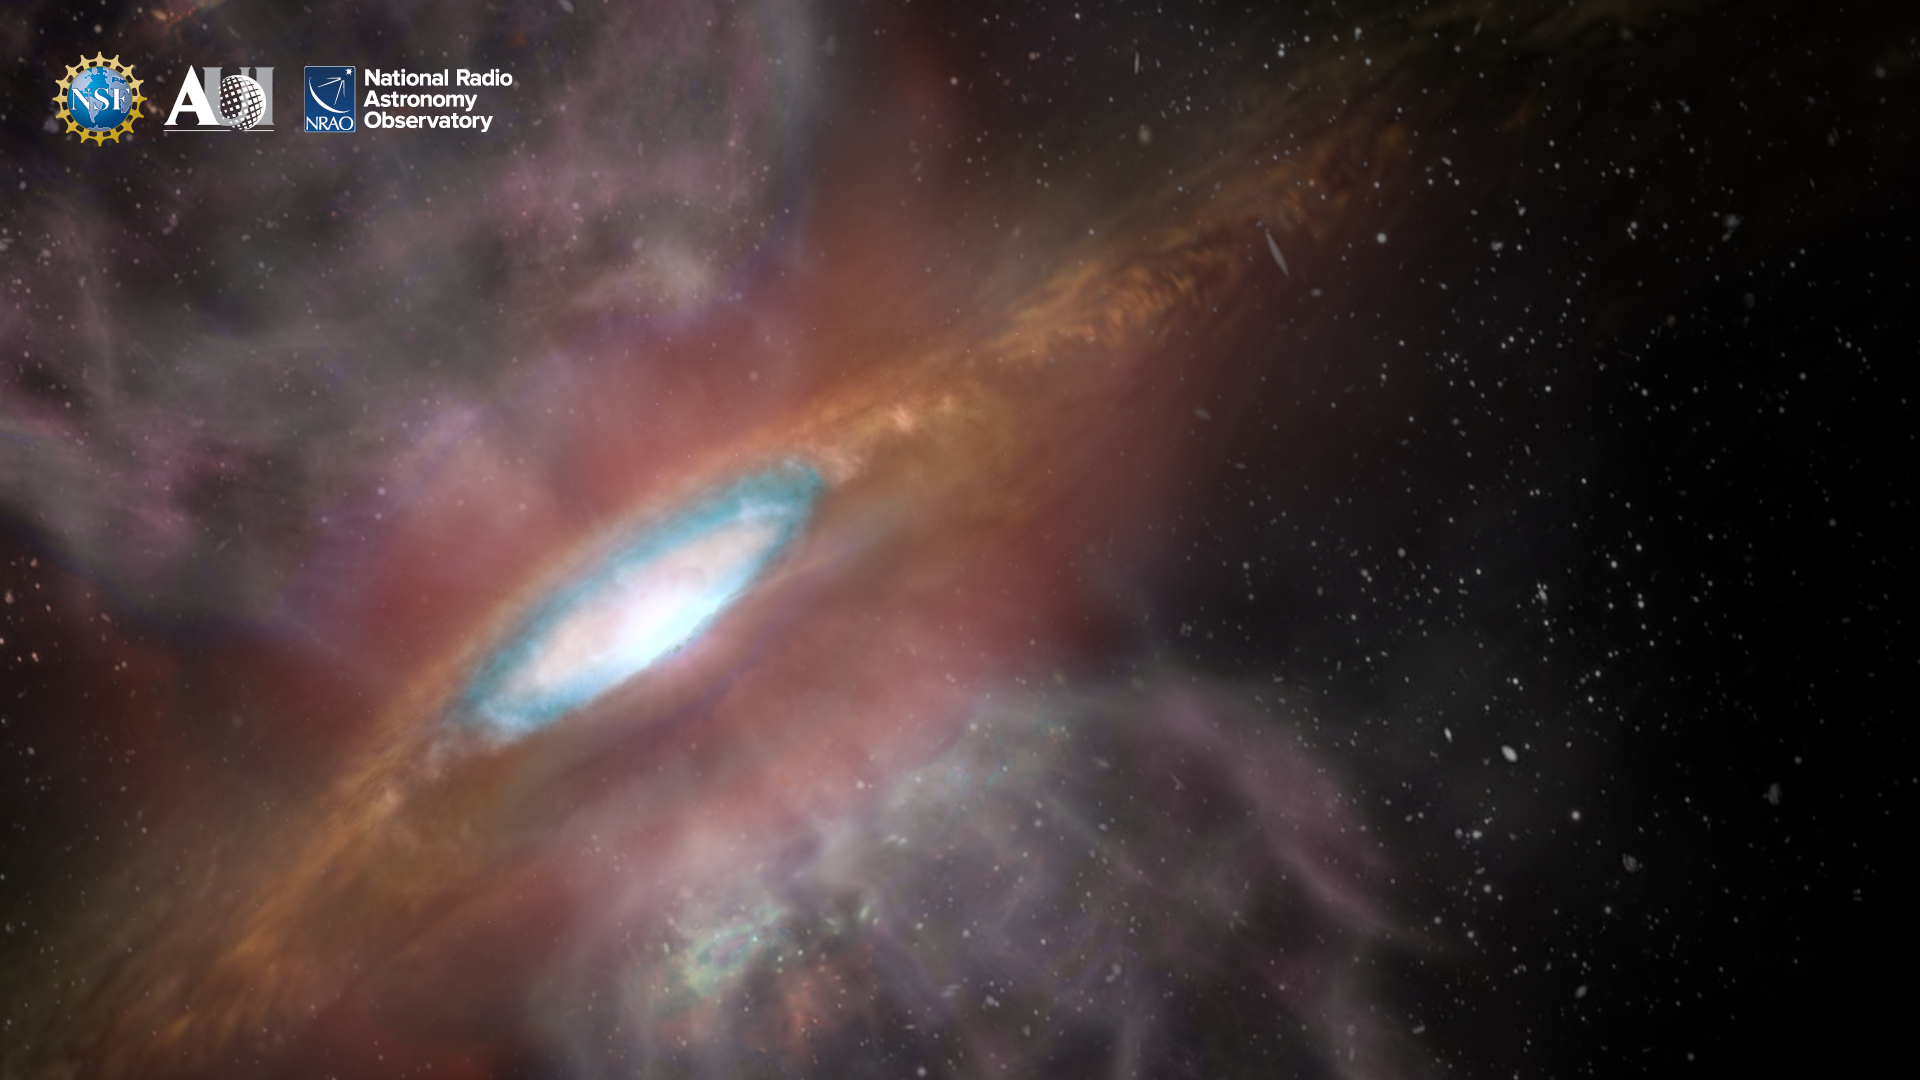

NRAO Background 2

Credit: NRAO/AUI/NSF